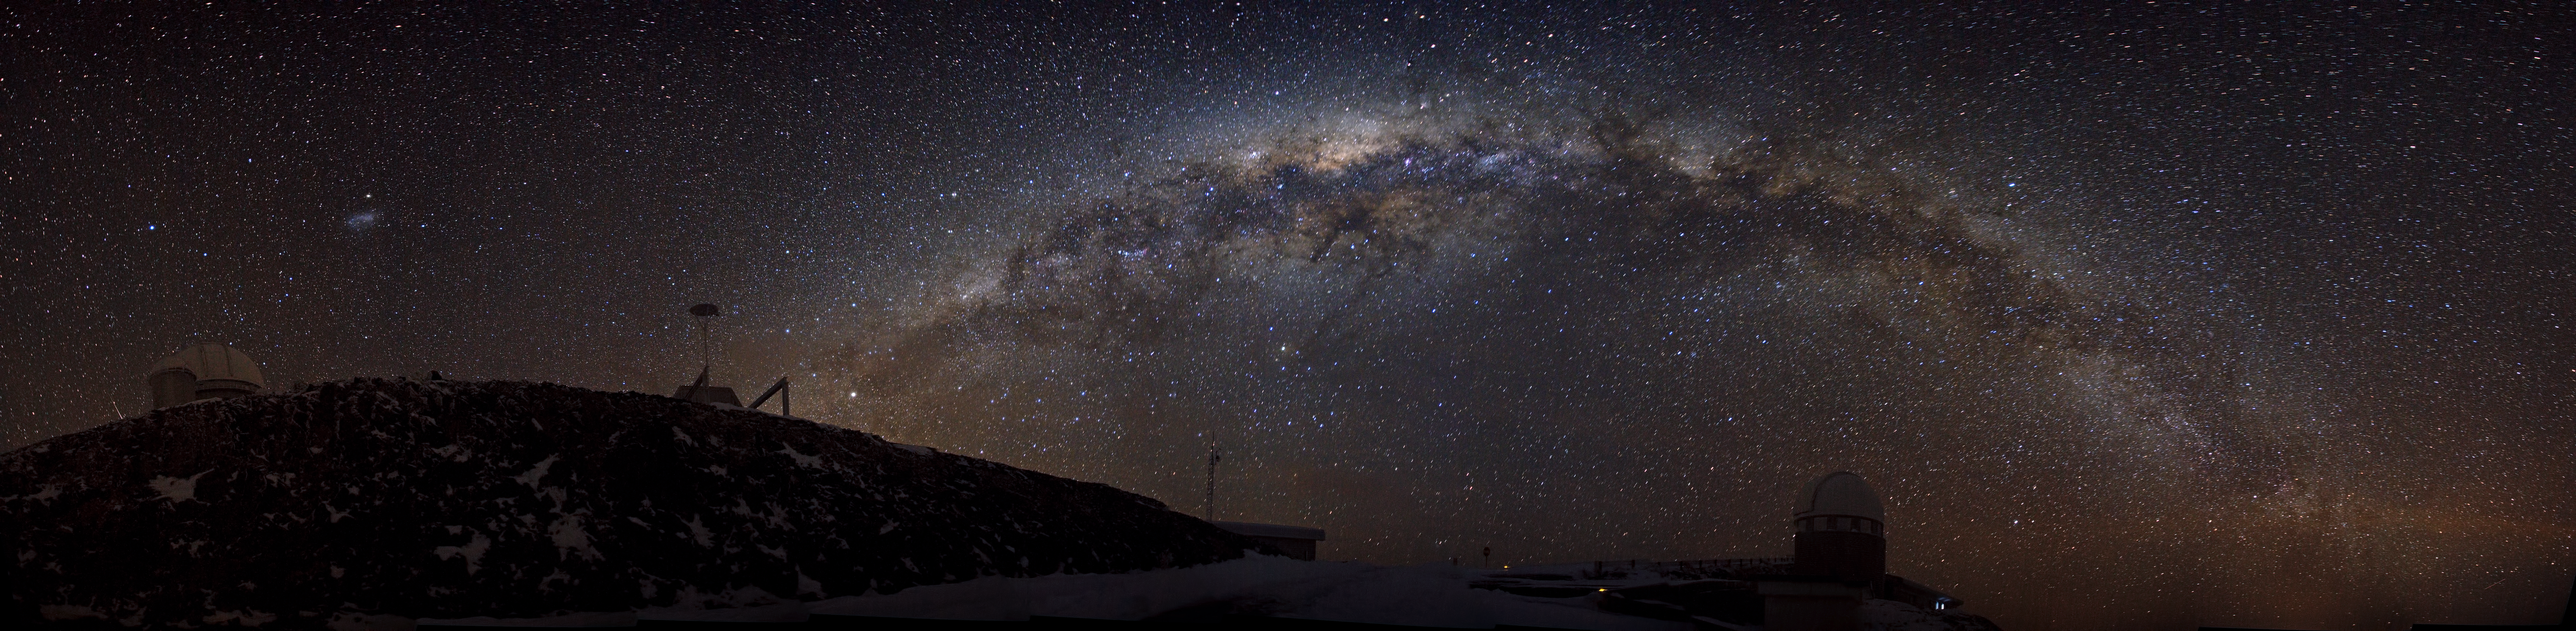

A sparkling ribbon of stars — the Southern Milky Way over La Silla

This panoramic photograph, taken by Alexandre Santerne, shows an insider’s view of the disc of the Milky Way, our home galaxy, as well as a cold winter’s night, with a sprinkling of snow at ESO’s La Silla Observatory in Chile. From our vantage point within it, the disc of the Milky Way appears as a sparkling ribbon of stars stretching across the sky. In this panorama, the Milky Way is distorted into an arc by the wide-angle projection.

Peeking over the hill on the left of this photo is the ESO 3.6-metre telescope, home to the world's foremost exoplanet hunter, HARPS (the High Accuracy Radial velocity Planet Searcher). On the far right is the Swiss 1.2-metre Leonhard Euler Telescope, built and operated by the Geneva Observatory.

There are a number of reasons why La Silla is such an ideal location for observing the night sky in general, and the Milky Way in particular. Firstly, it’s located in the southern hemisphere, giving us a better view of the richer central region of the galaxy, and secondly, it’s located far from light and urban pollution, at an altitude of 2400 metres above sea level, making the nights dark and the atmosphere clear.

Alexandre submitted this photograph to the Your ESO Pictures Flickr group. The Flickr group is regularly reviewed and the best photos are selected to be featured in our popular Picture of the Week series, or in our gallery. Since submitting the photo, Alexandre has also become an ESO Photo Ambassador.

Credit: ESO/A. Santerne